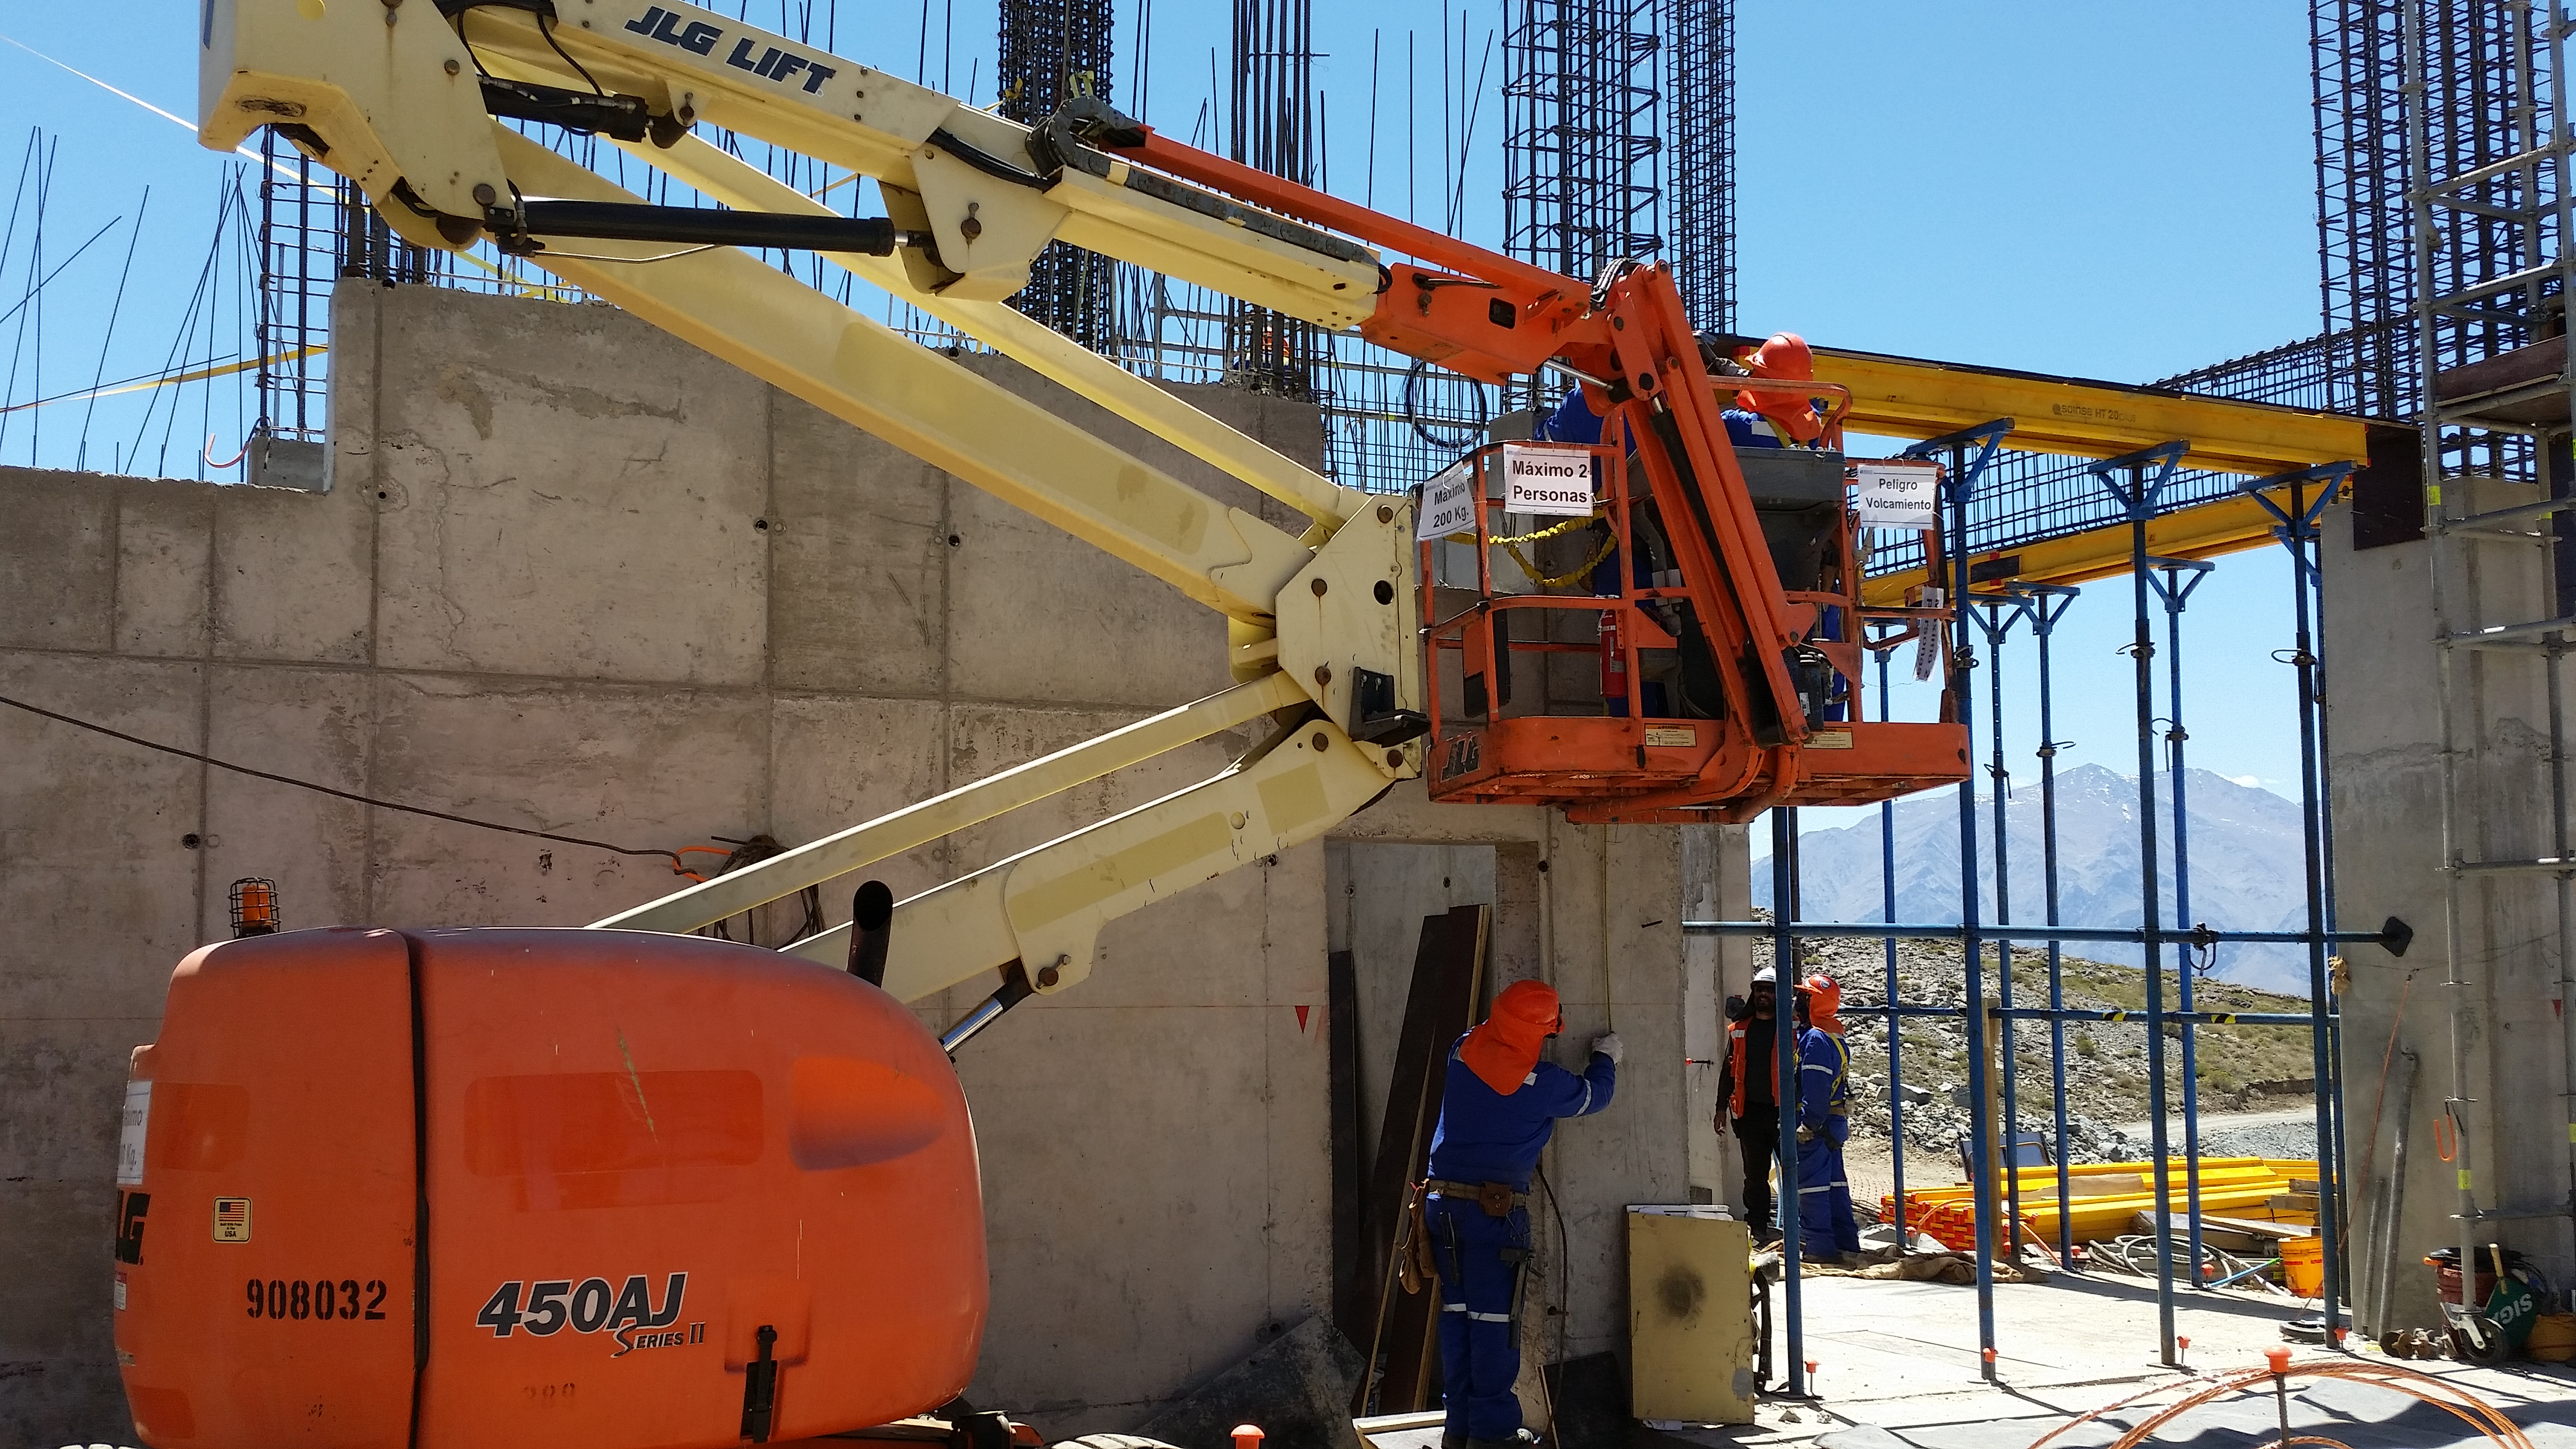

Second Week of December Collection

Man lift support to replace scaffolding during the second level beams installation.

Credit: Vera C. Rubin Observatory/ NOIRLab Office/NSF/AURA